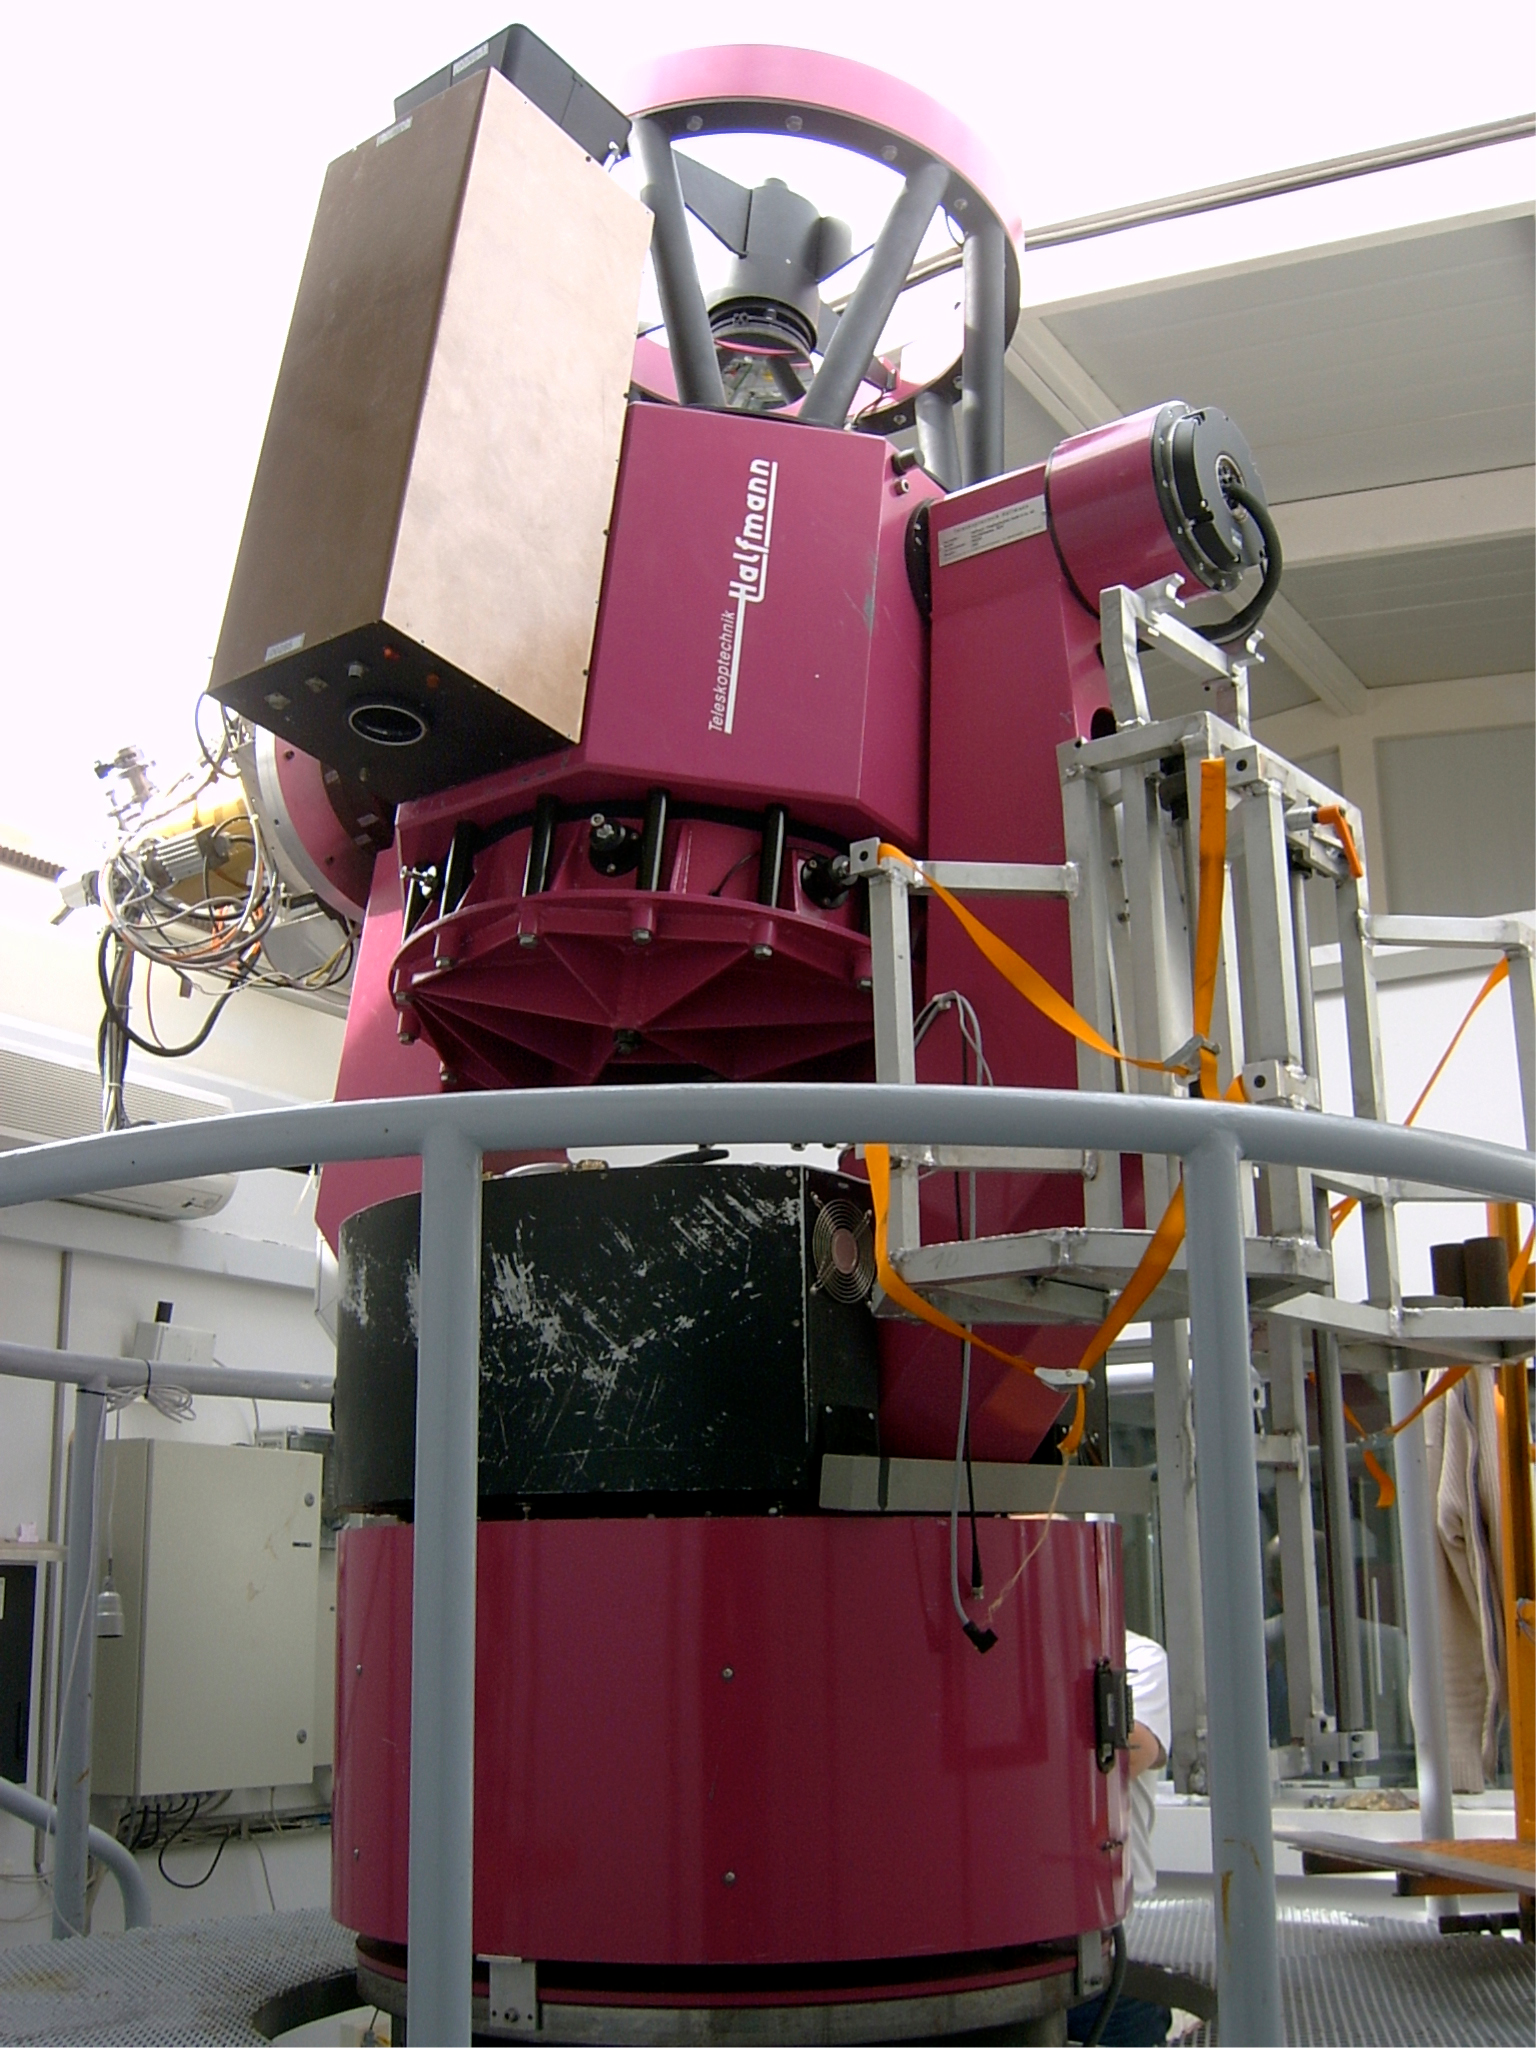

REM and TORTORA

The gamma-ray burst GRB 080319B was detected by the NASA/STFC/ASI Swift satellite. "It was so bright that it almost blinded the Swift instruments for a while," says Guido Chincarini, Italian principal investigator of the mission. A bright optical counterpart was soon identified in the Boötes Constellation (the "Bear Driver" or "Herdsman"). A host of ground-based telescopes reacted promptly to study this new object in the sky. In particular, the optical emission was detected by a few wide-field cameras on telescopes that constantly monitor a large fraction of the sky, including the TORTORA camera in symbiosis with the 0.6-m REM telescope located at La Silla, able to record the event with unprecedented temporal resolution.

Credit: ESO